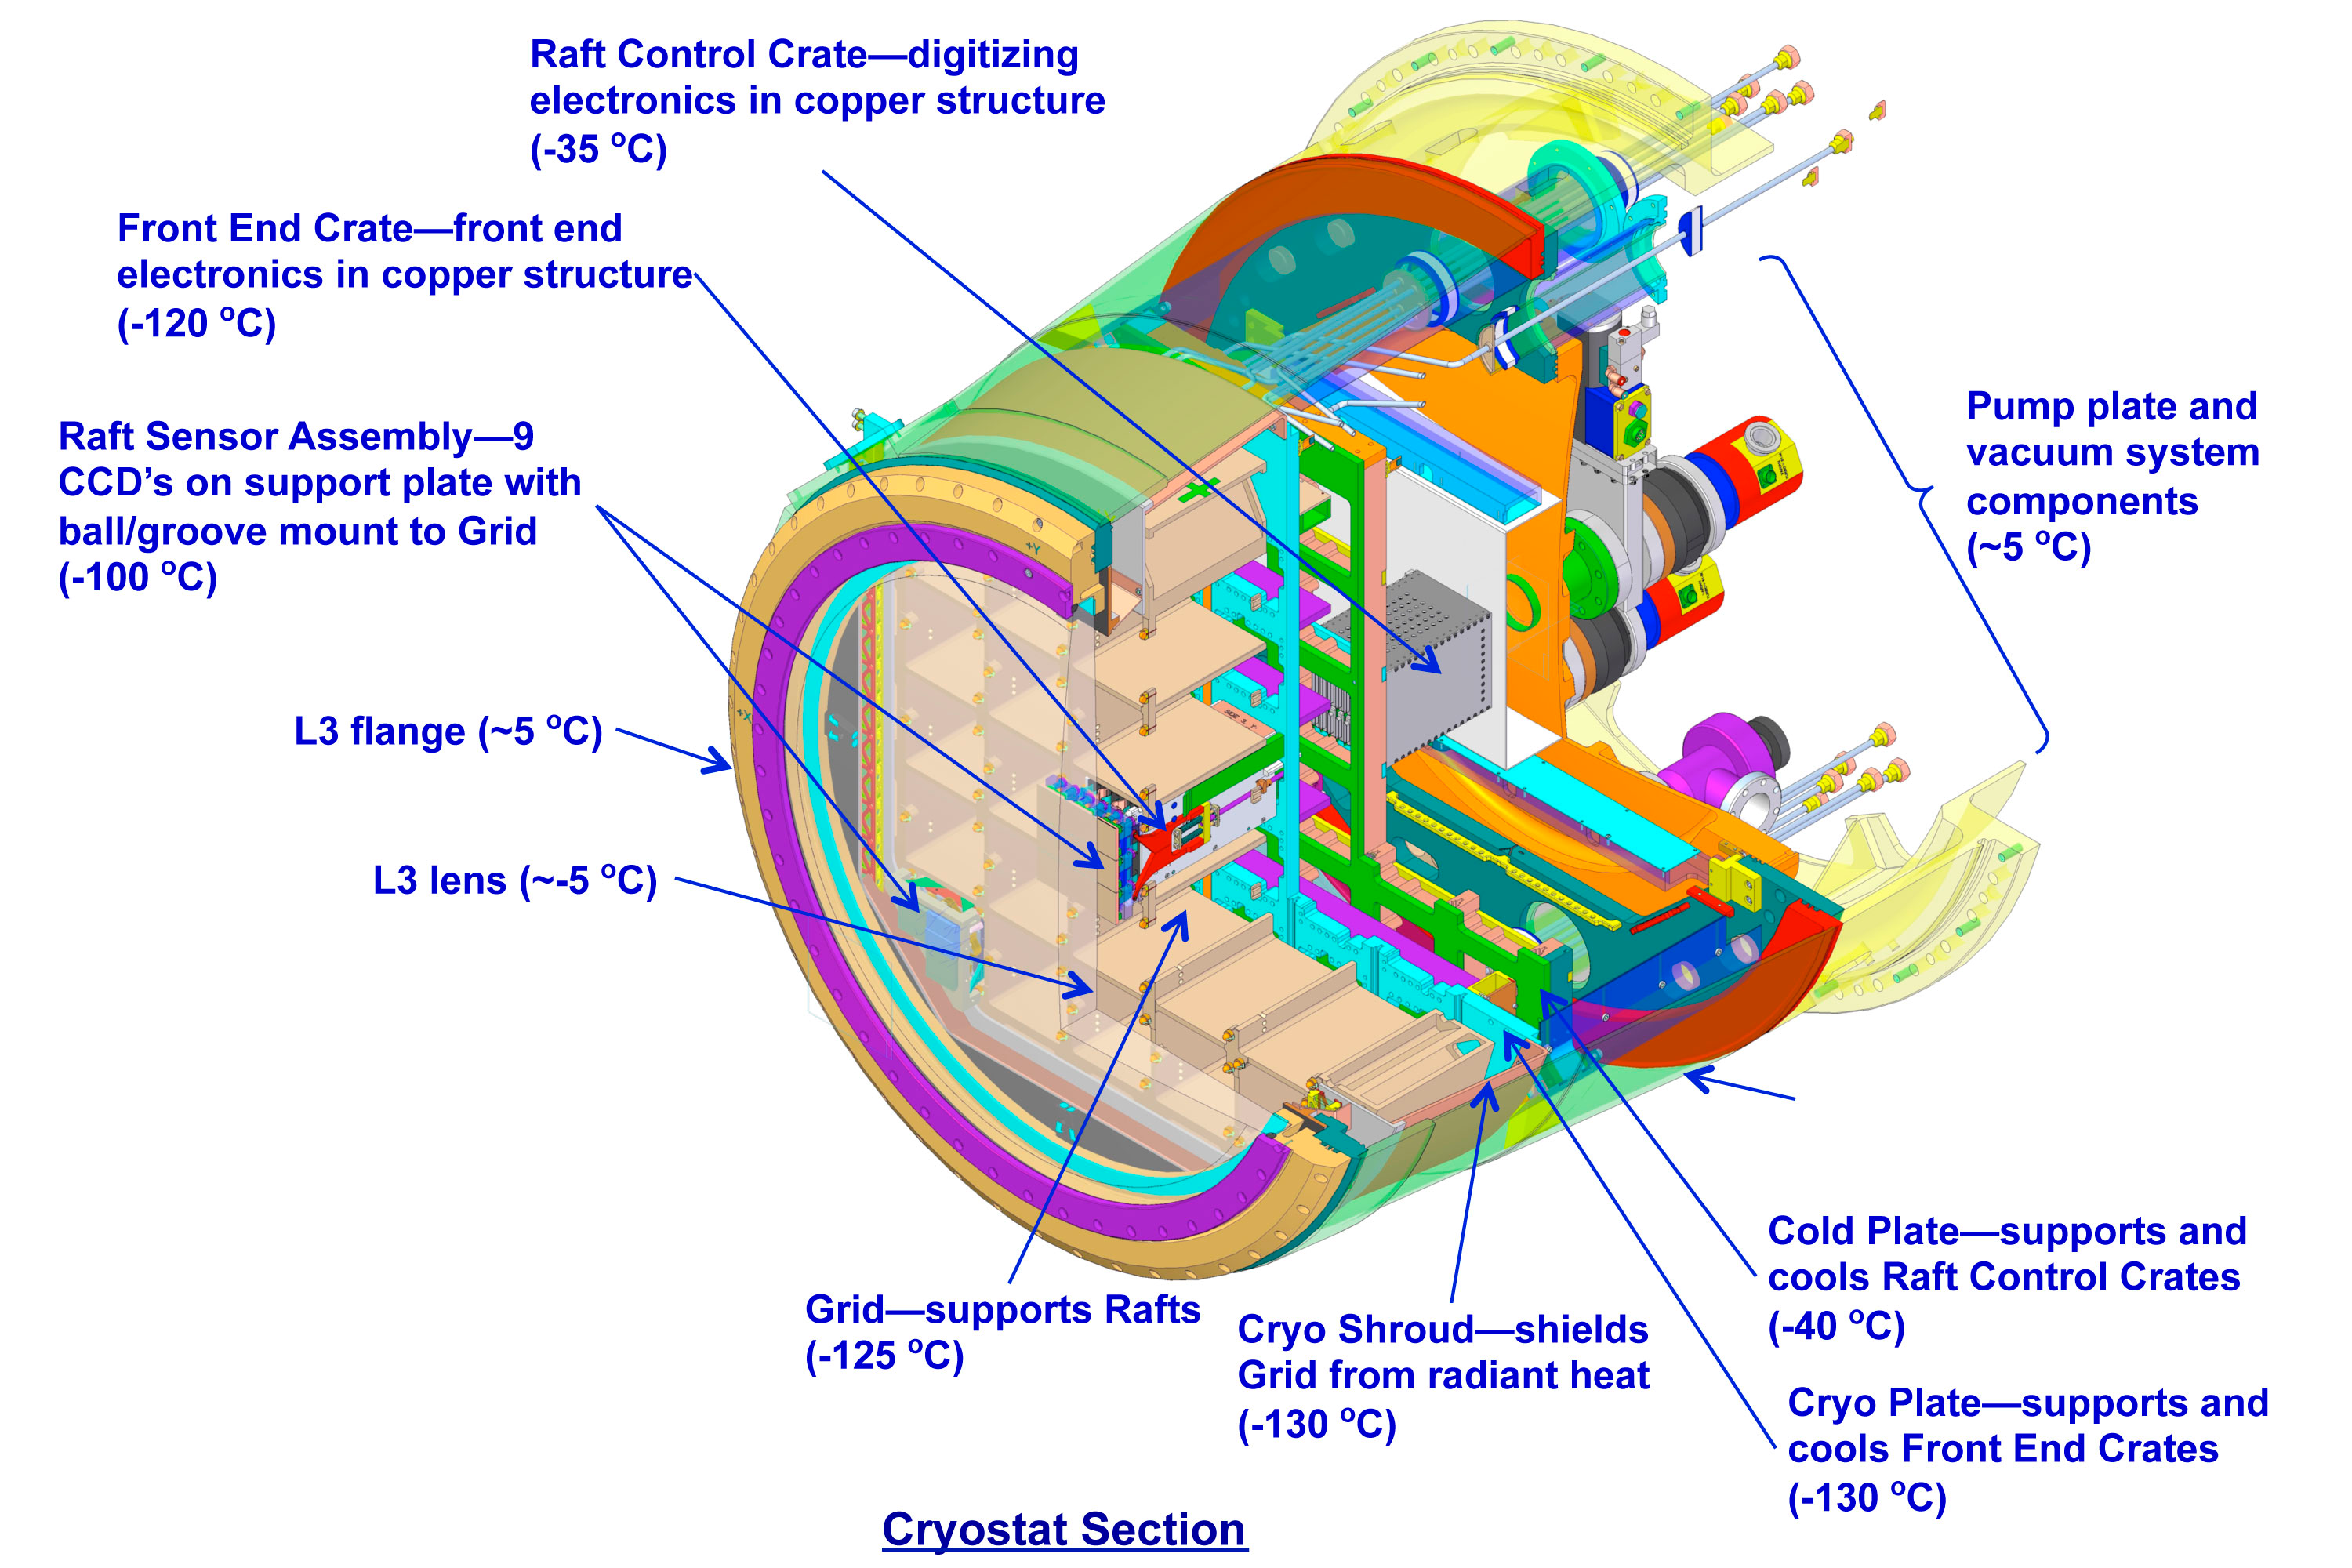

Cryostat Assembly

Diagram of cryostat assembly in cross-section with labels.

Credit: Vera C. Rubin Observatory/ NOIRLab/NSF/AURA